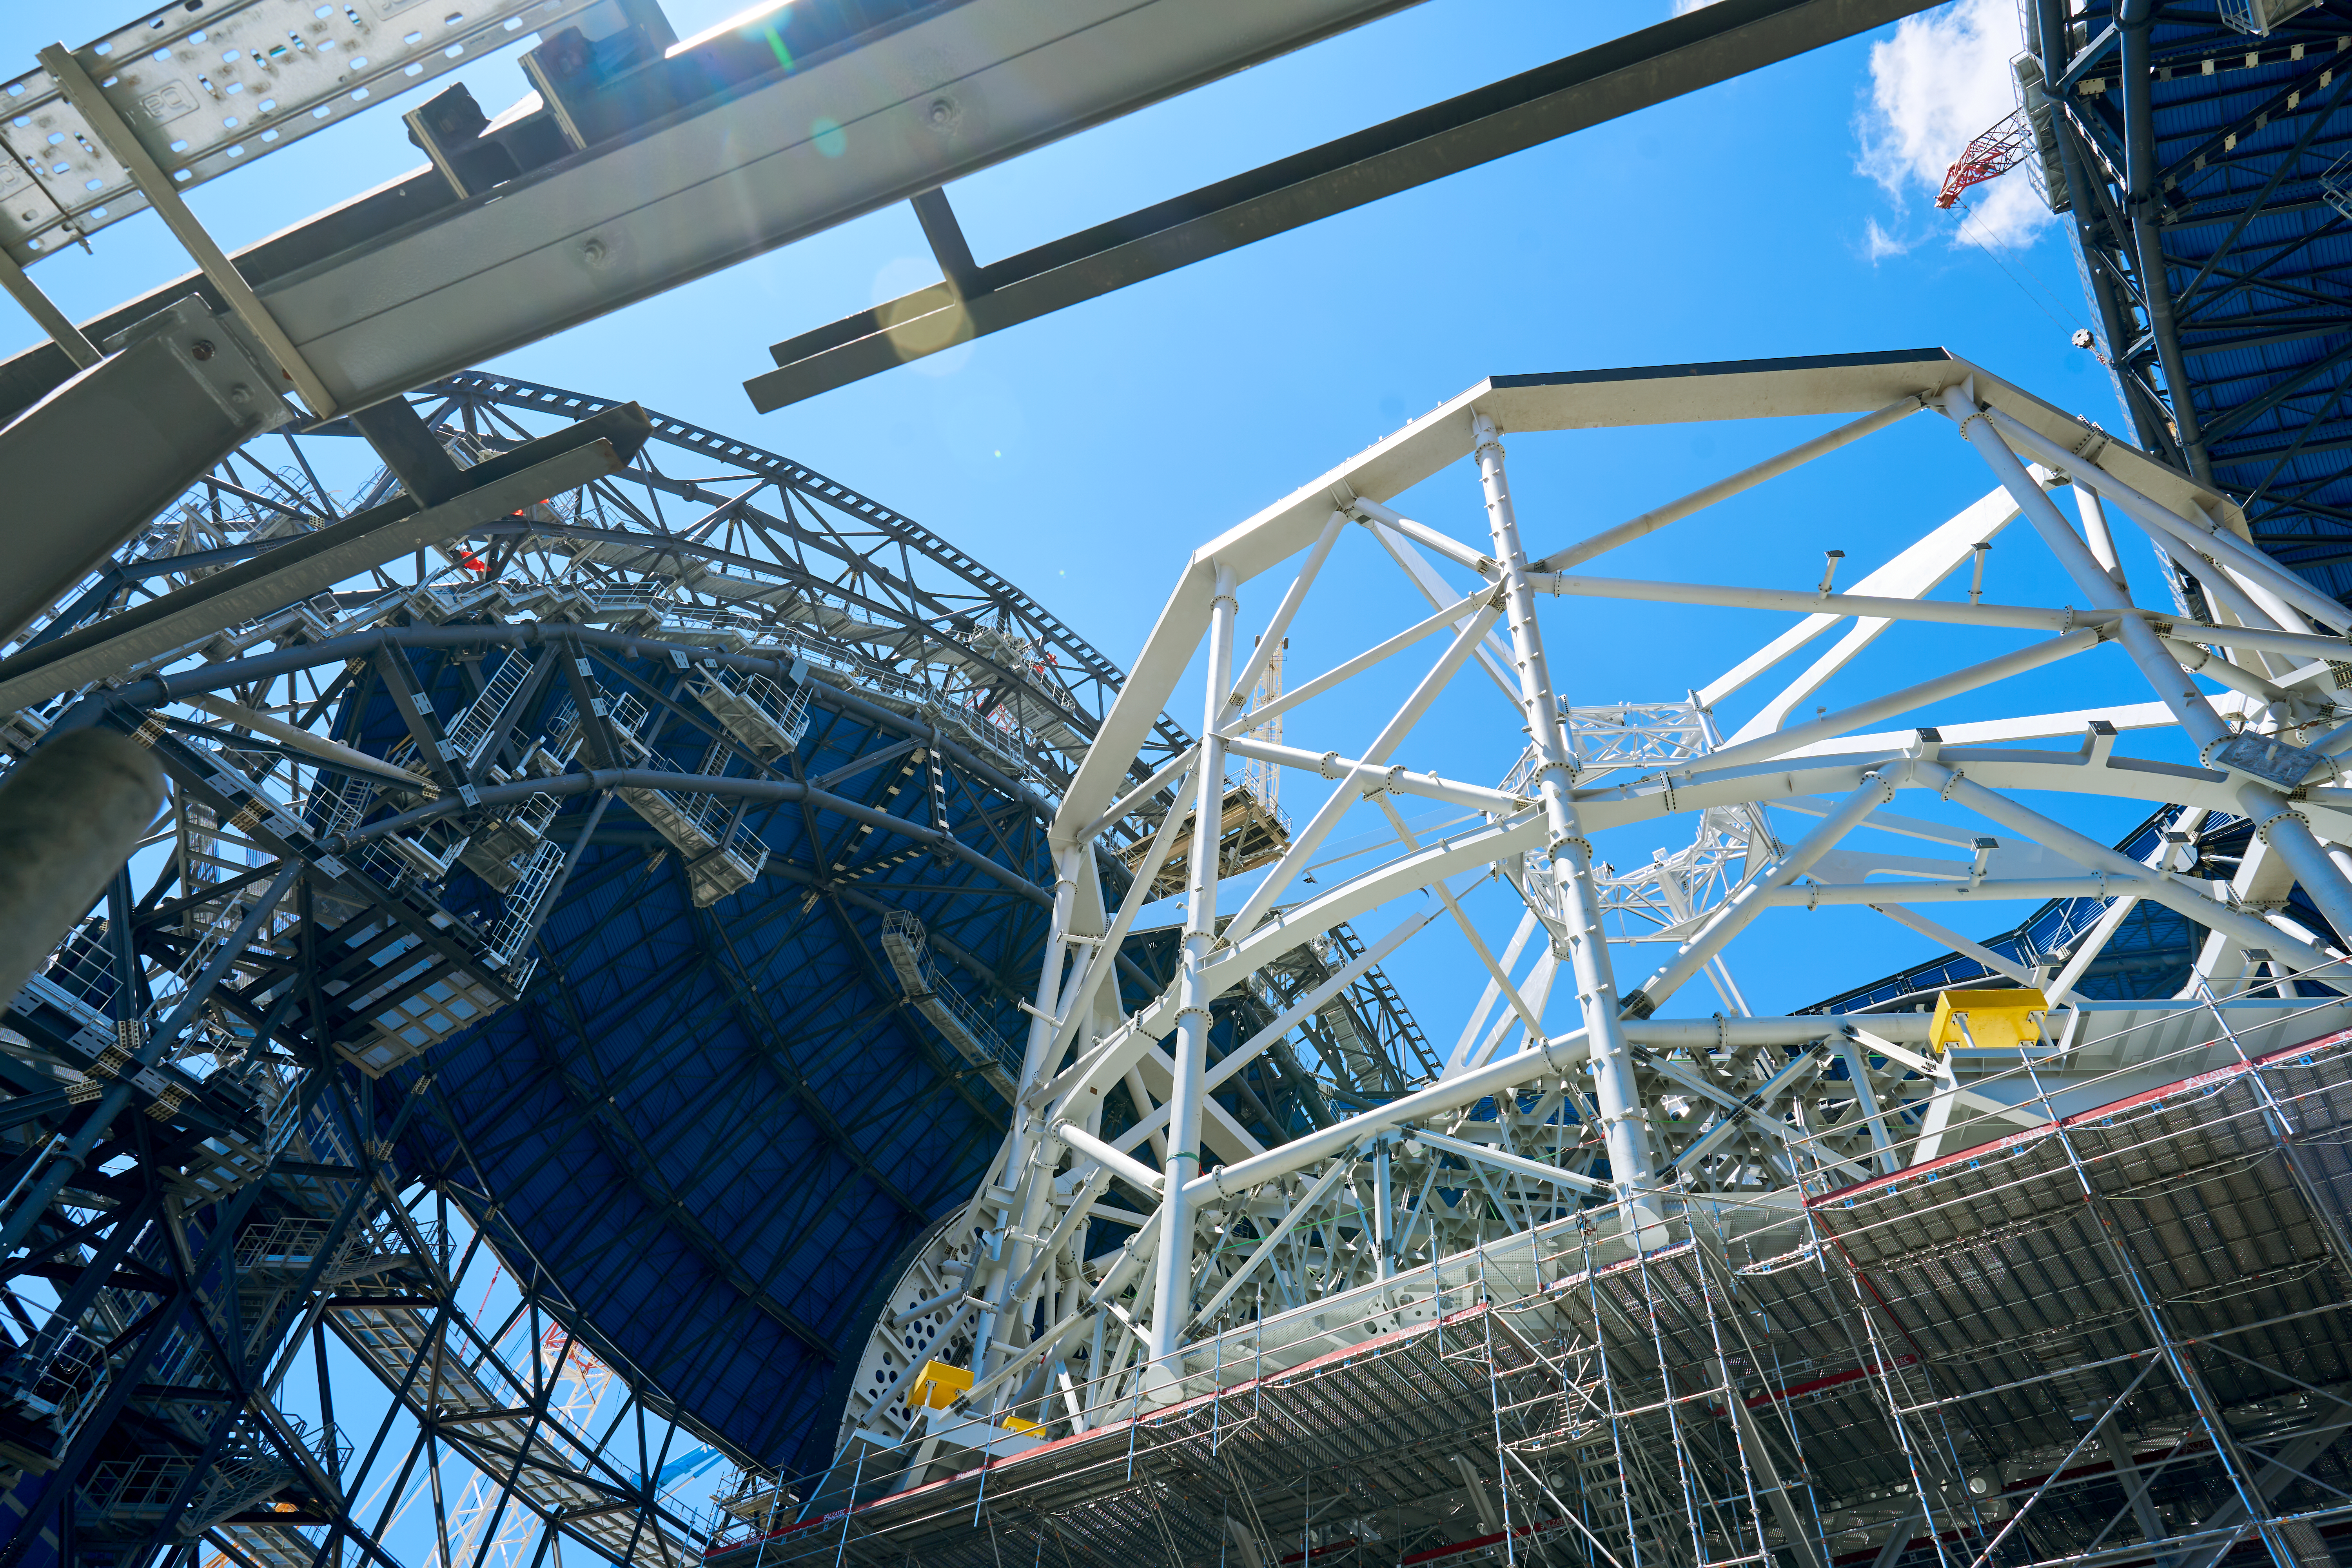

Inside the ELT dome

Construction continues in the Atacama Desert on ESO's Extremely Large Telescope (ELT), with the white beams of the main structure in place, alongside some of the panelling for the exterior dome. This photograph from March 2025 shows a view from inside the dome.

Credit: Chepox/M. Adell